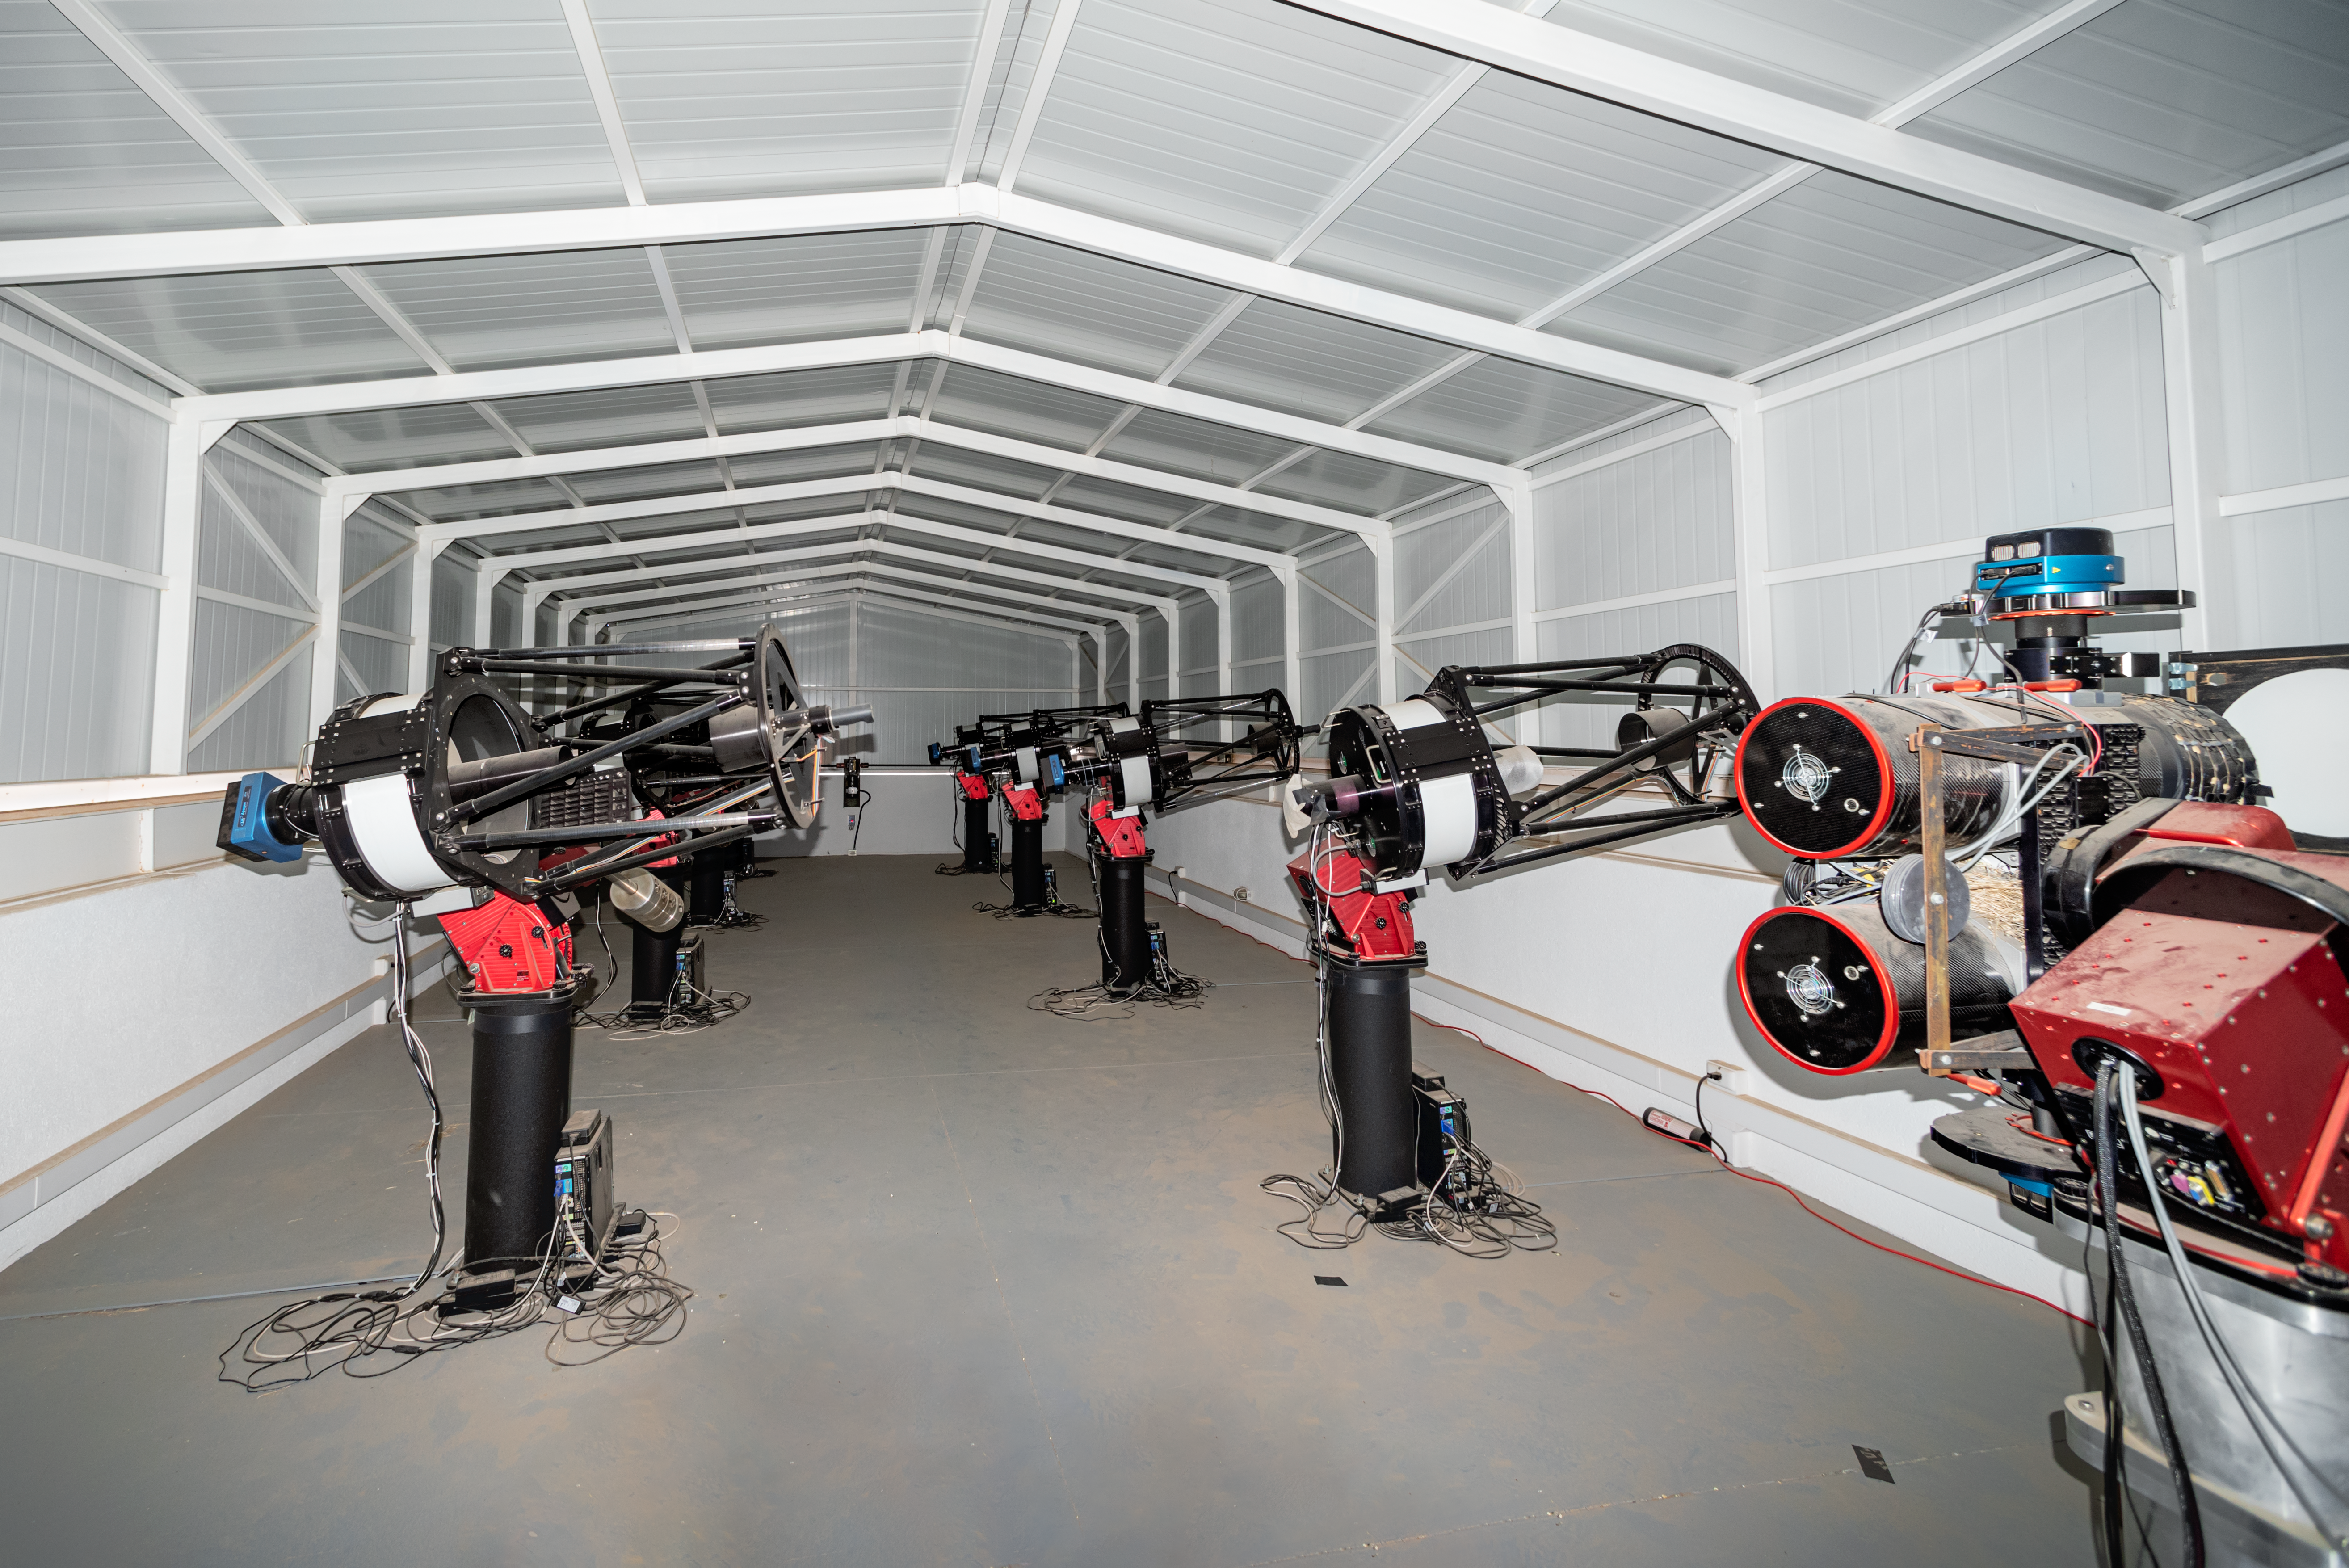

MEarth-South Observatory

The MEarth-South Observatory includes eight 0.4-meter telescopes at Cerro Tololo Inter-American Observatory in Chile.

Credit: CTIO/NOIRLab/NSF/AURA